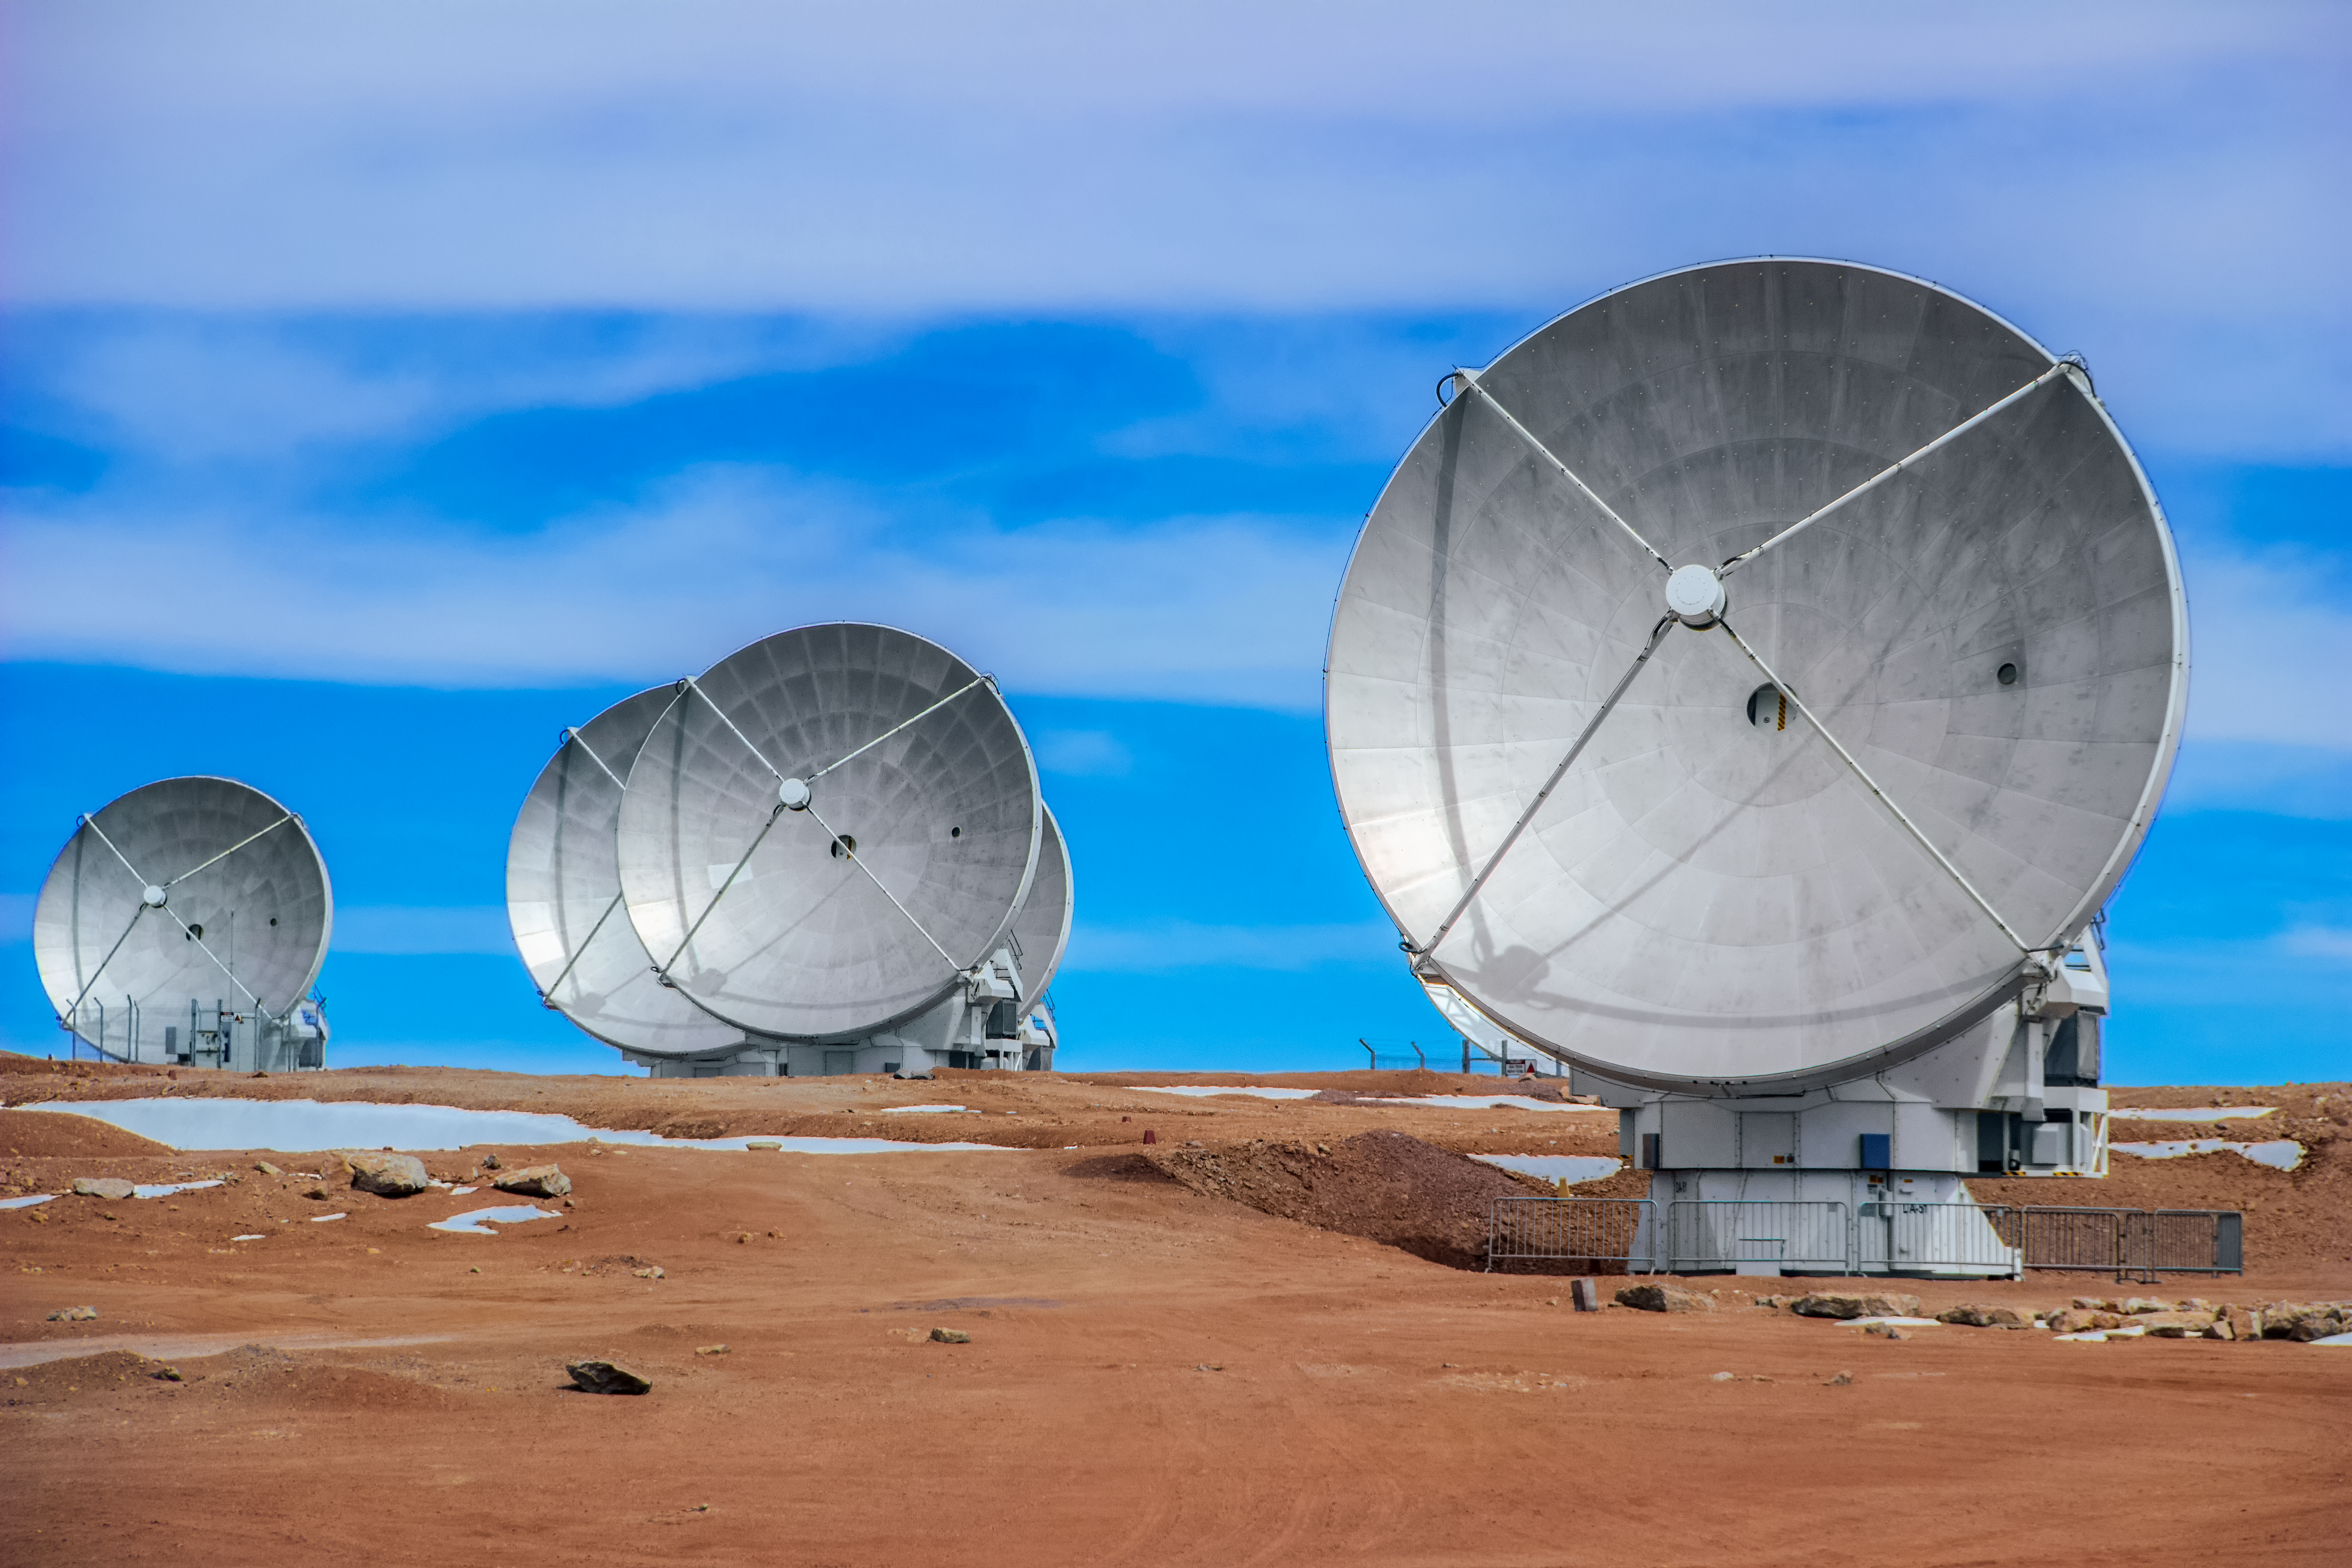

Five ALMA antennas

Five ALMA radio antennas enjoy a sunny day on the Chajnantor Plateau in the Chilean Andes, 5000 metres above sea level.

Credit: D. Schreiner and S. Degezelle/ESO